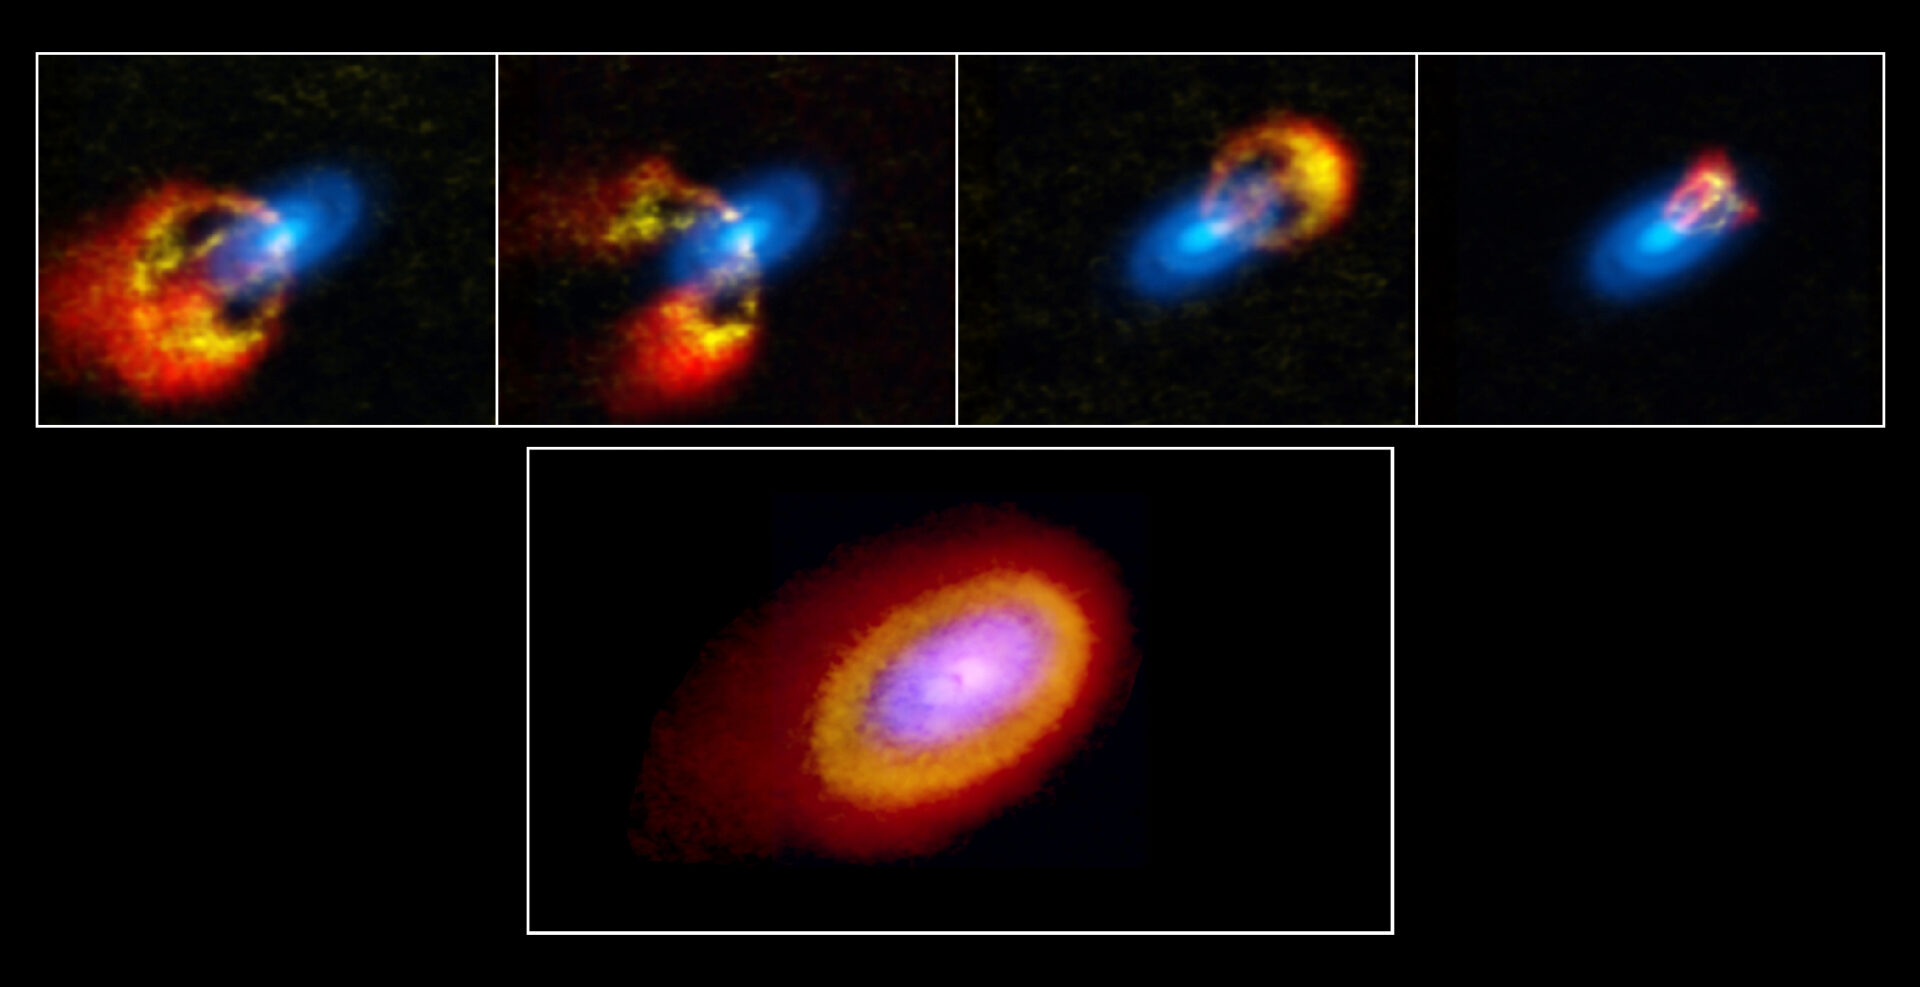

Elias 2-27 Dust and 13CO and C18O emissions composite and select

Using gas velocity data, scientists observing Elias 2-27 were able to directly measure the mass of the young star’s protoplanetary disk and also trace dynamical perturbations in the star system. Visible in this paneled composite are the dust continuum 0.87mm emission data (blue), along with emissions from gases C18O (yellow) and 13CO (red).

Credit: Teresa Paneque-Carreño/ Bill Saxton, NRAO/AUI/NSF